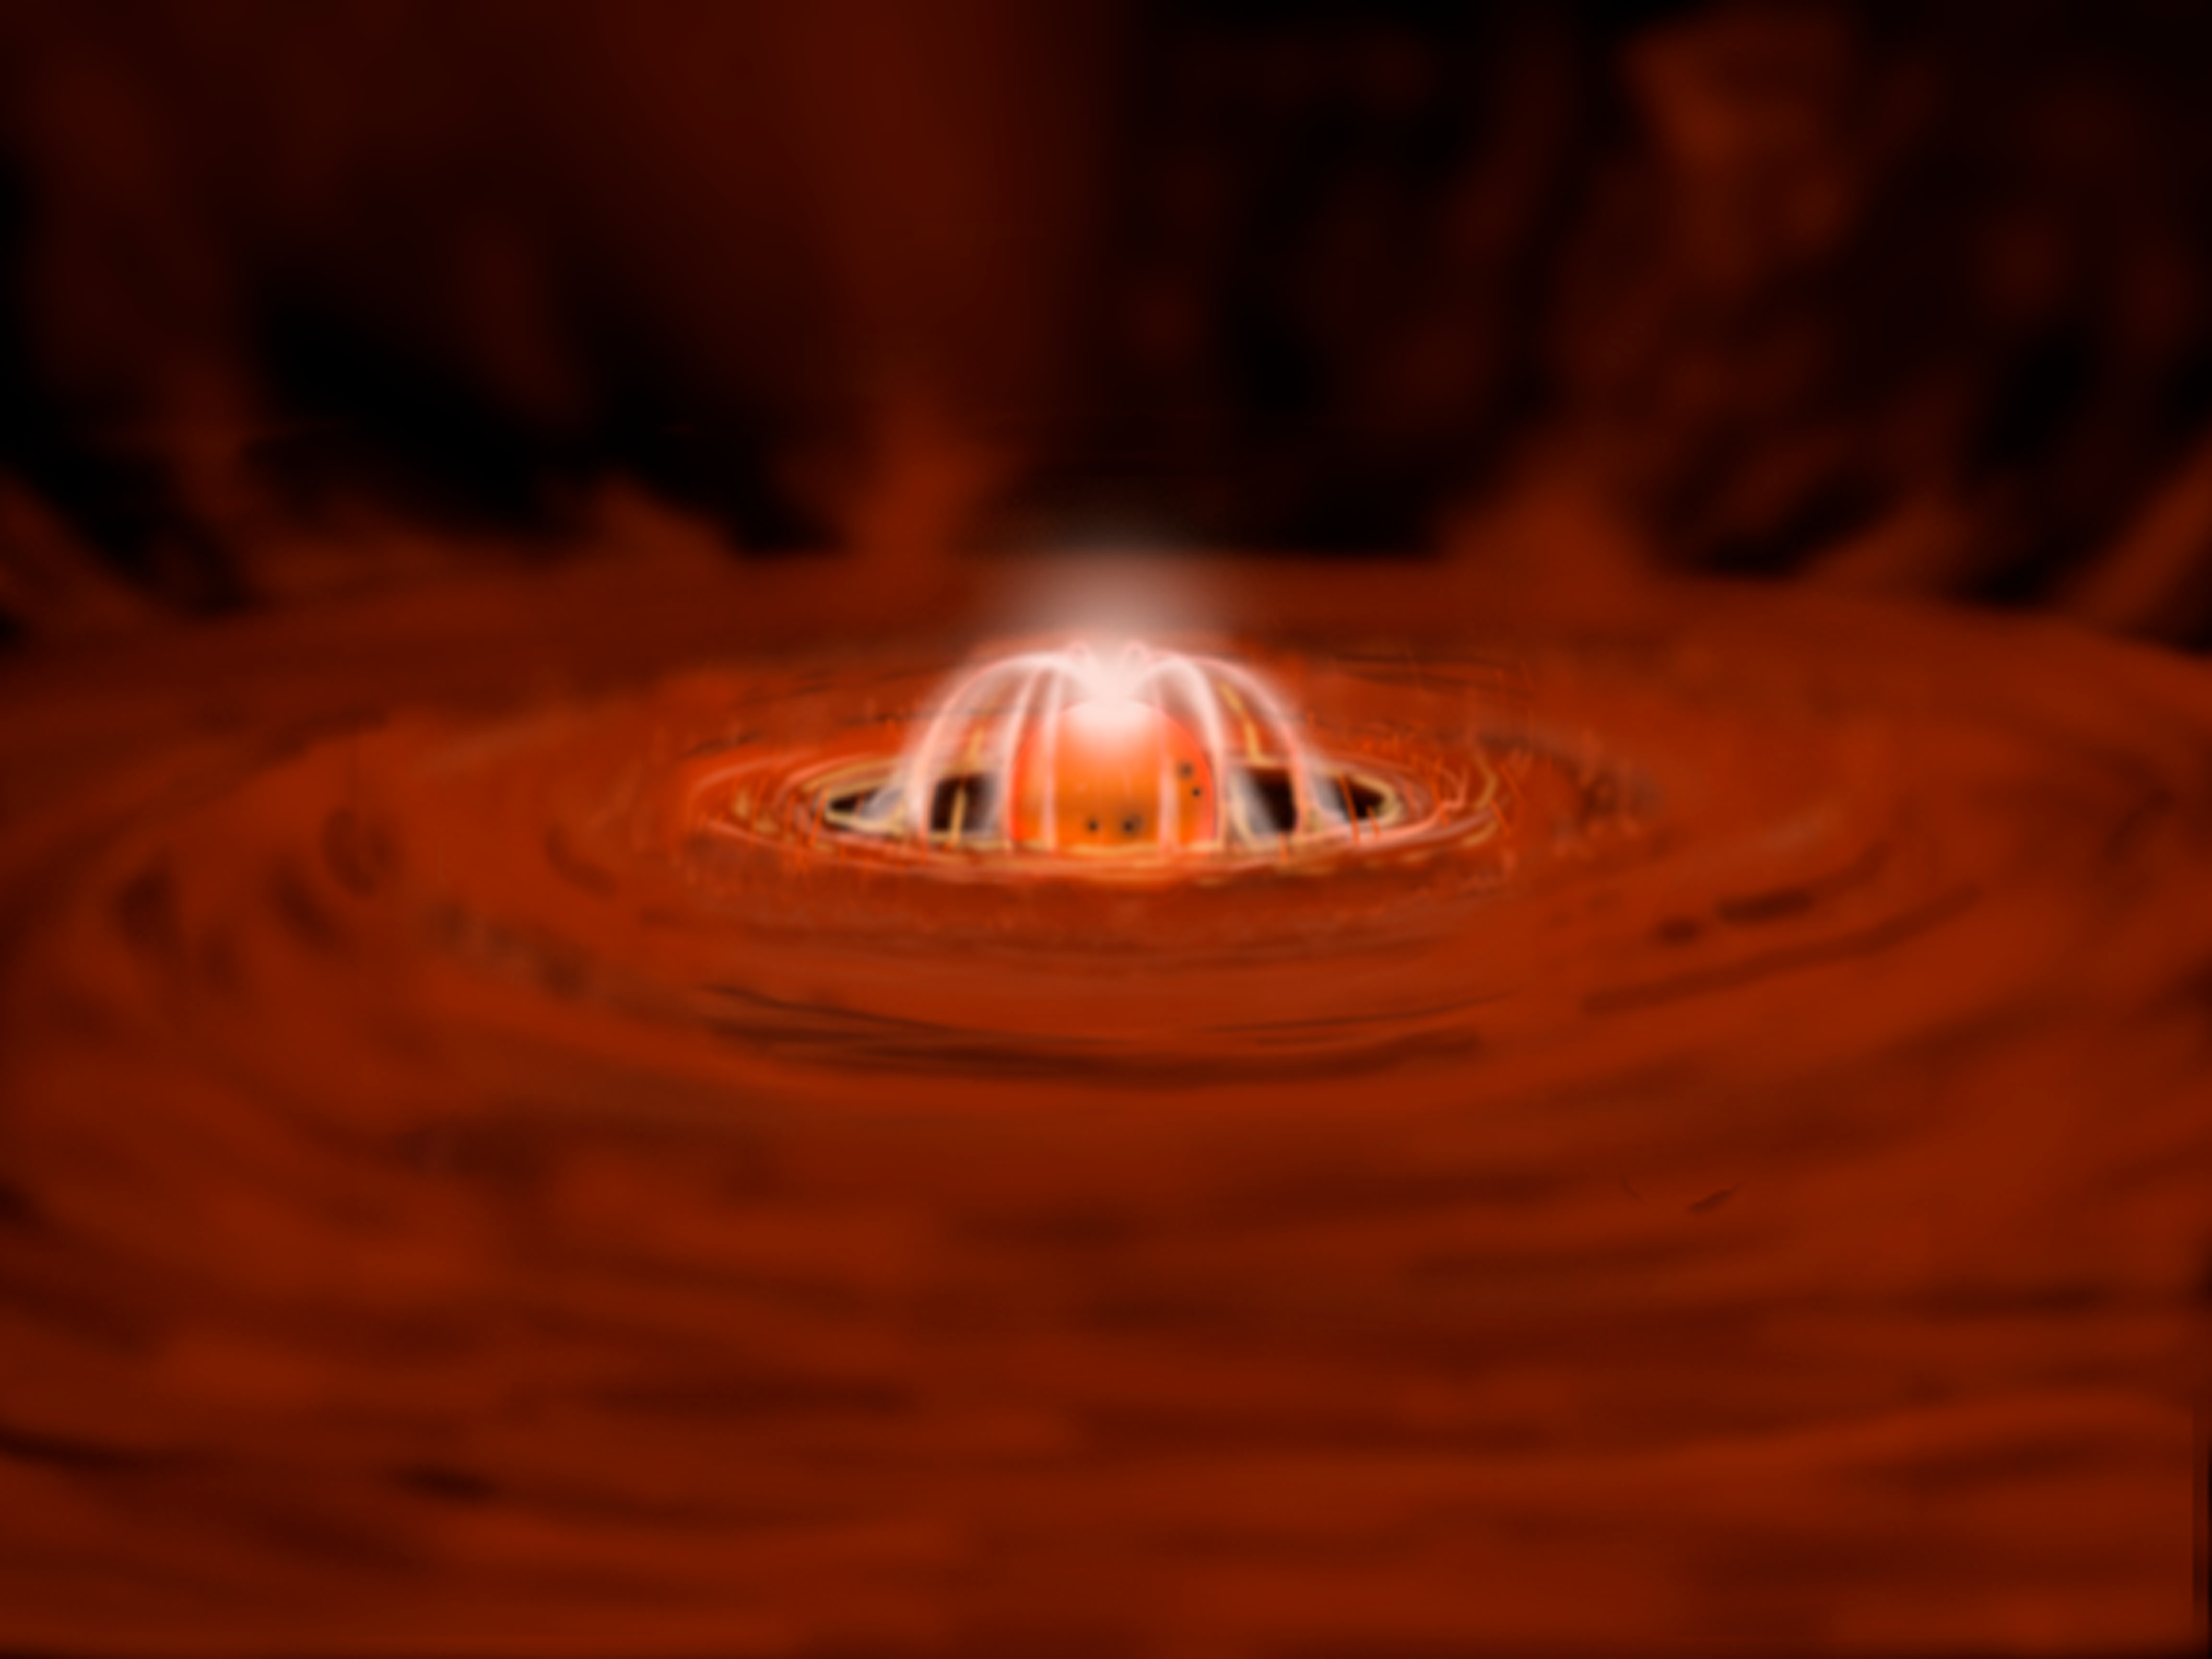

Celestial Beacon Sheds New Light on Stellar Nursery

illustrates the beginning of the latest eruption. Gas rotating through inner regions of the disk begins to heat up and glow. At the same time, some gas is caught on magnetic field lines and is lifted out of the disk. Then it falls onto the star where it creates one or more hot spots.

Credit: Gemini Observatory/NSF/AURA/J. Lomberg